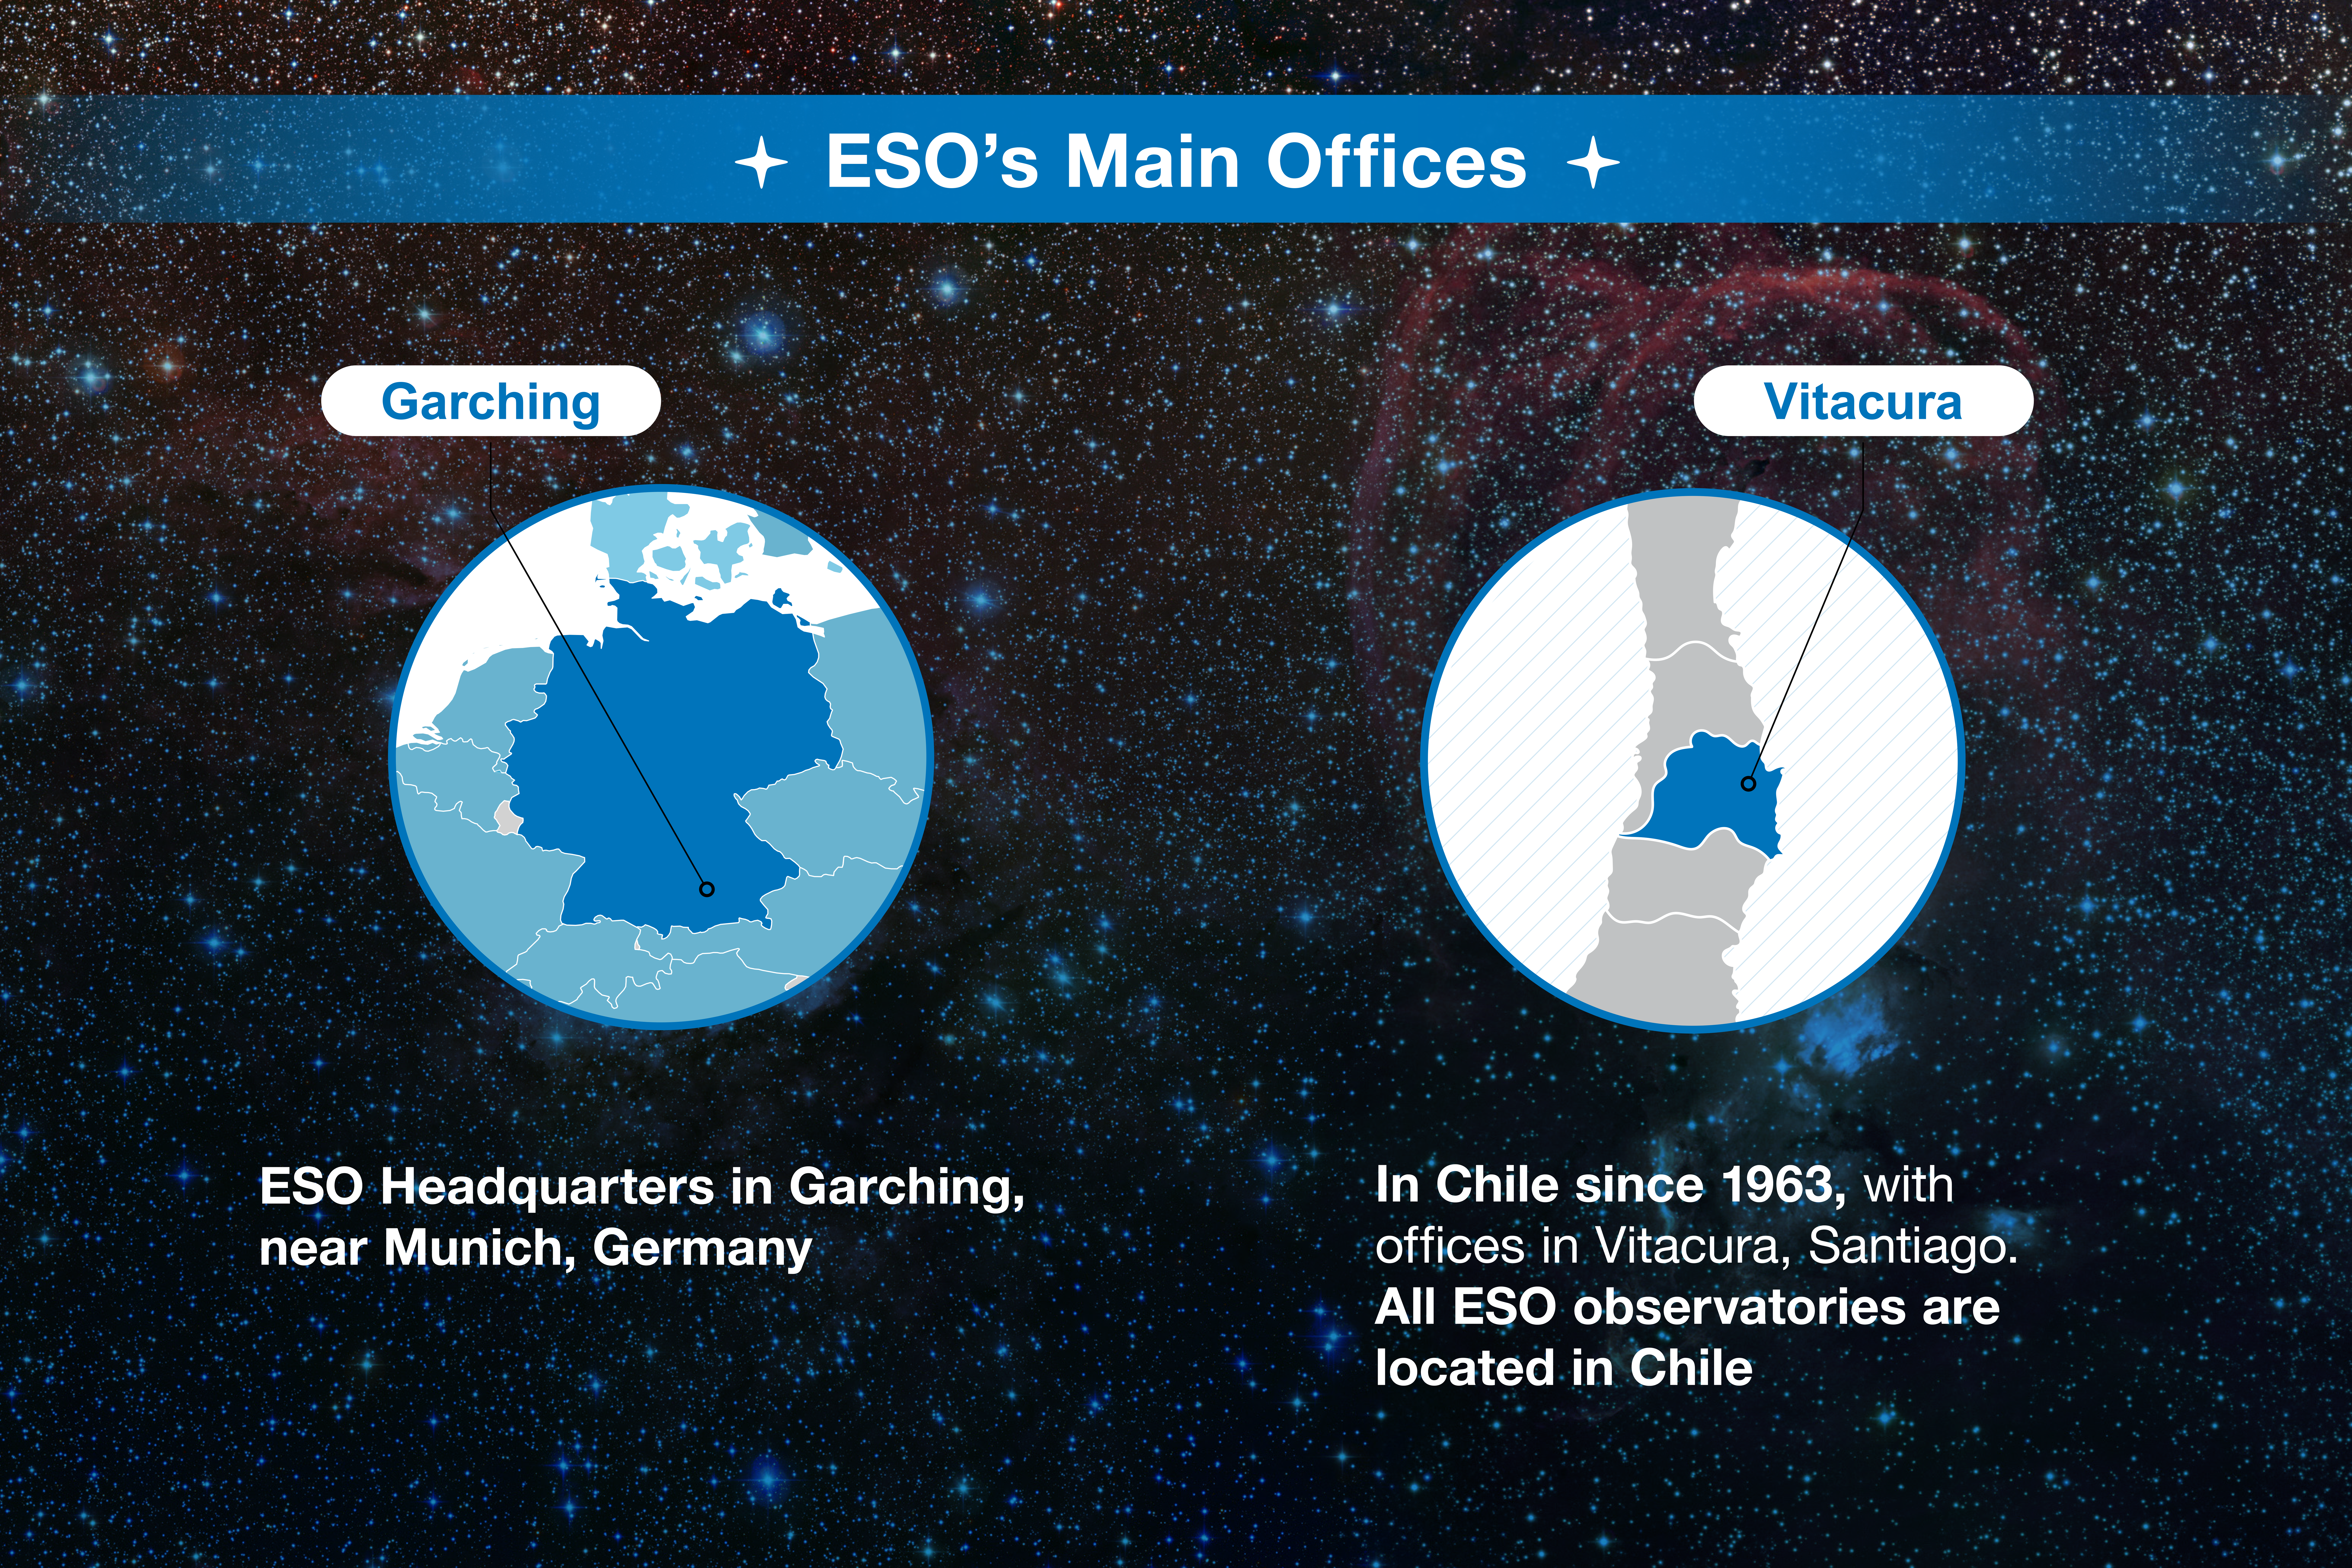

ESO-Chile infographic

Read more on https://www.eso.org/public/about-eso/eso-and-chile/

Credit: ESO